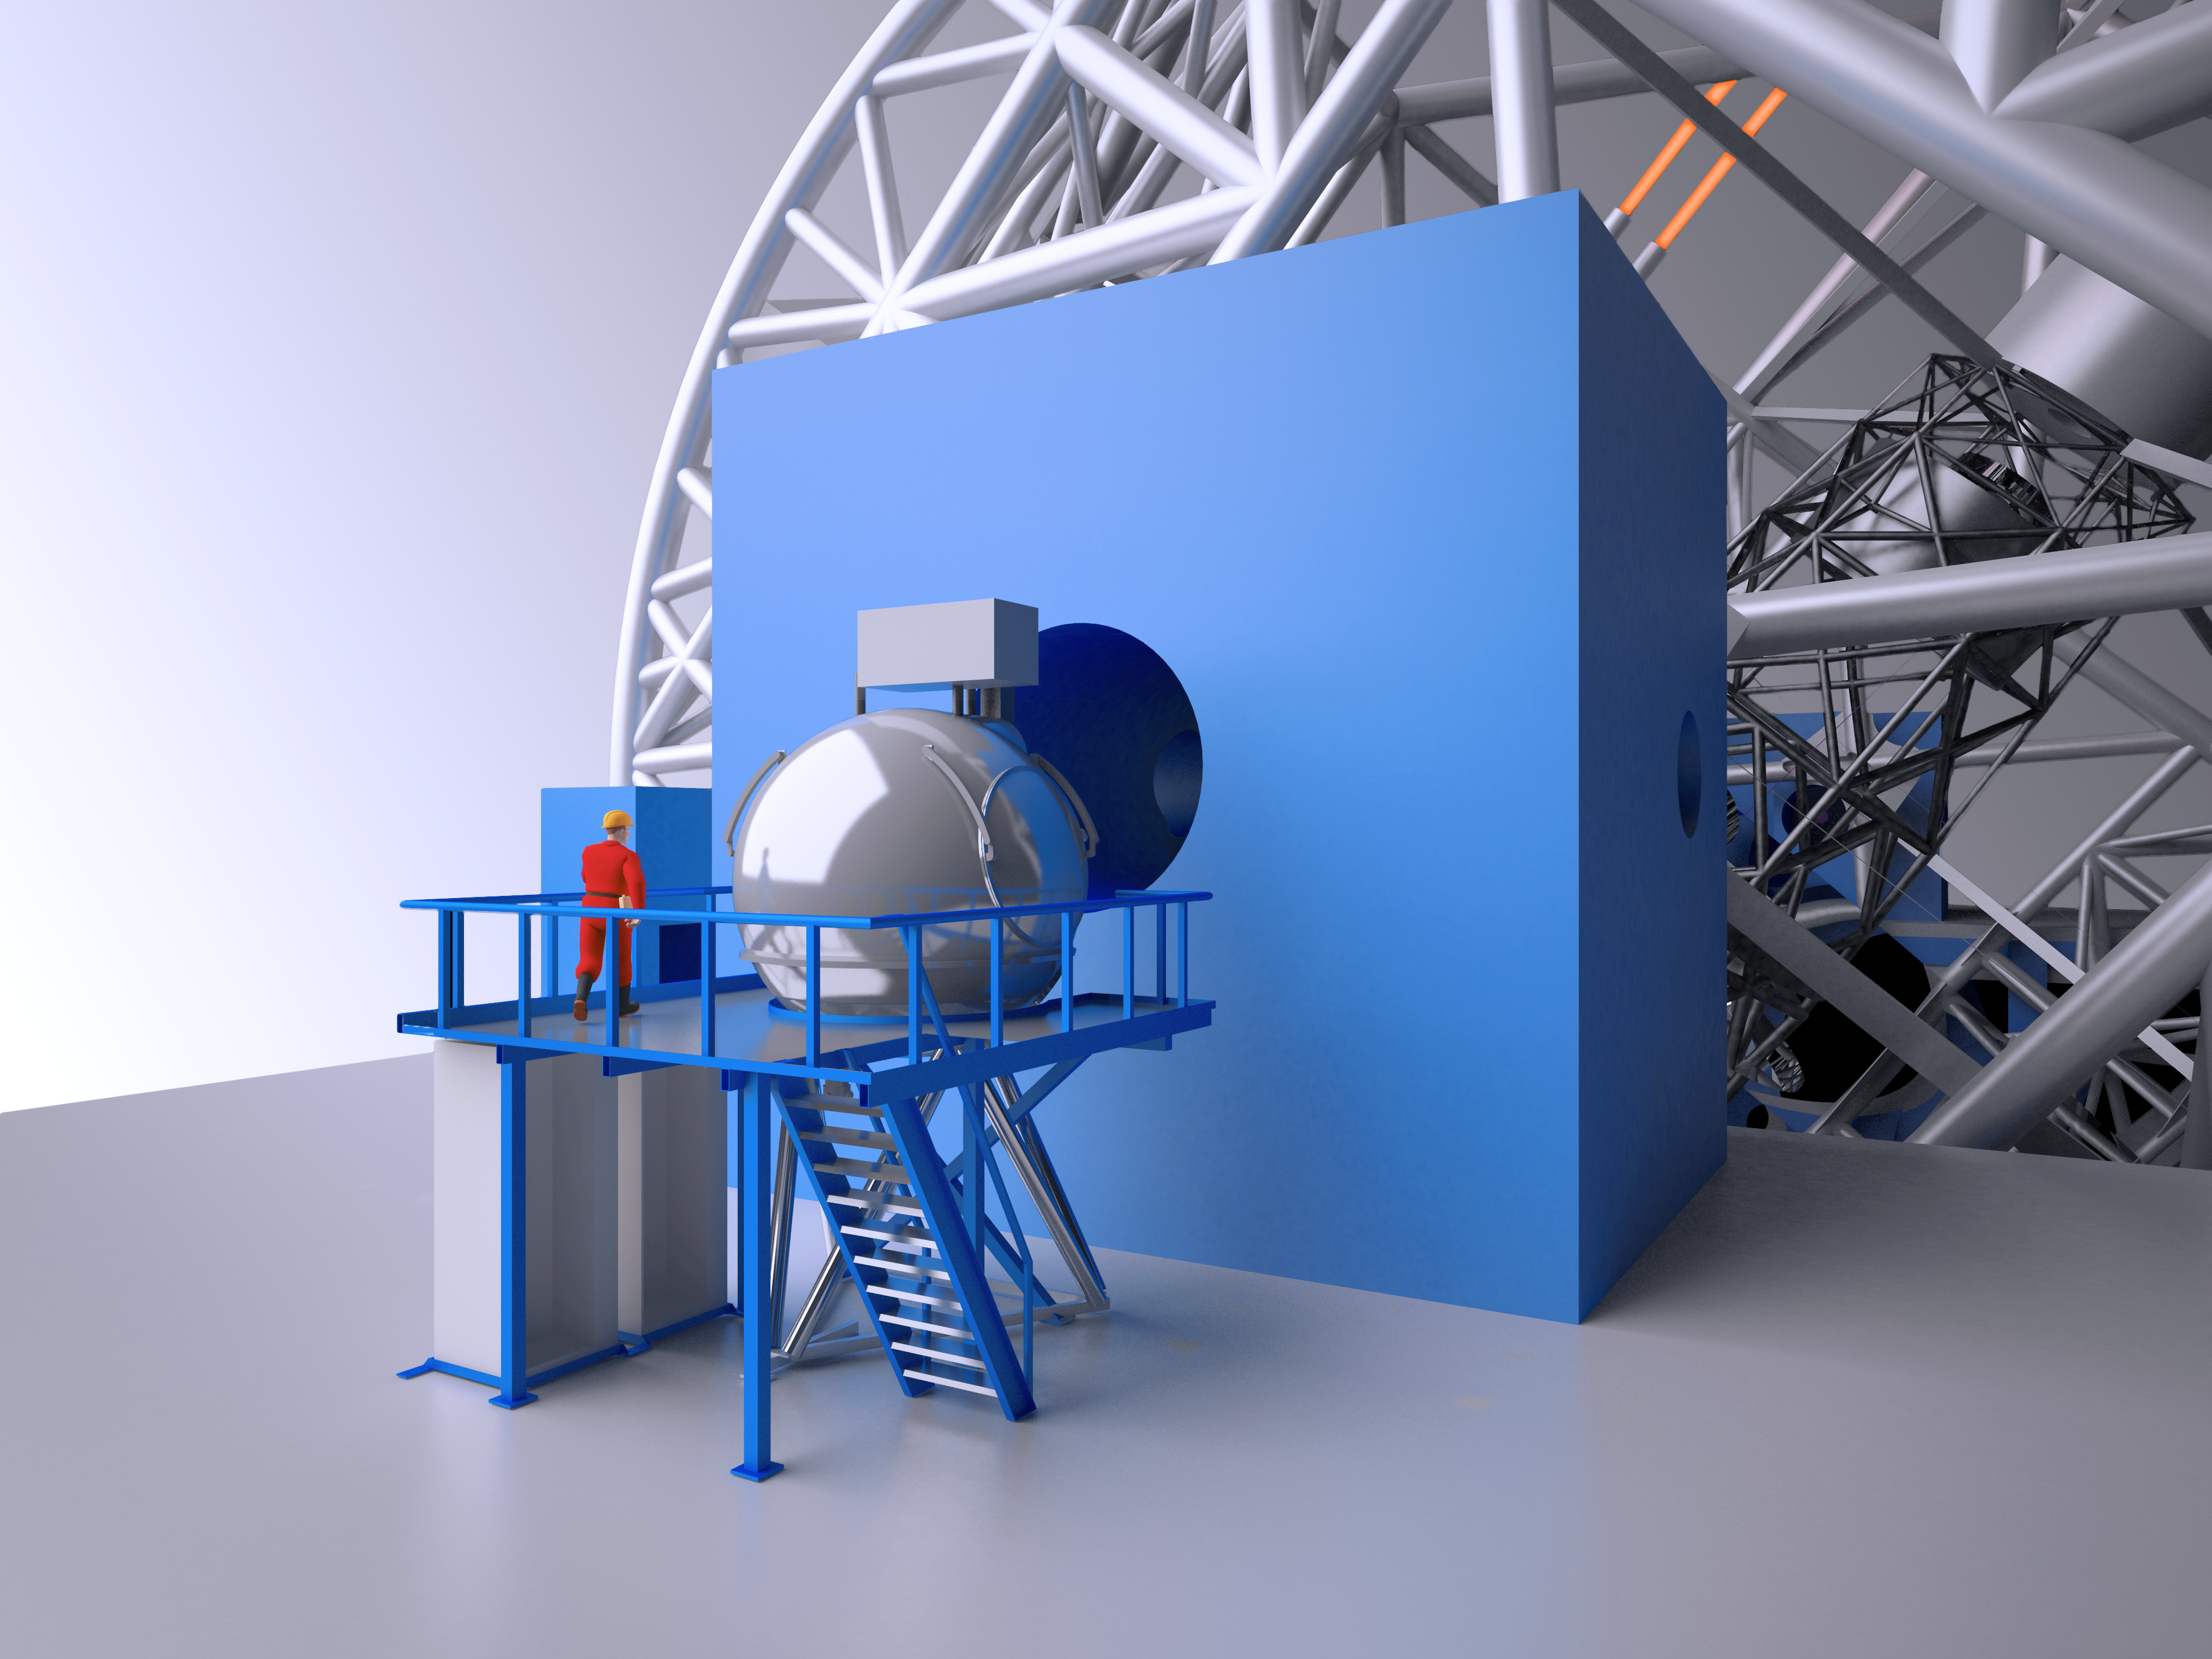

The METIS infrared instrument for the E-ELT

METIS is one of the Phase 1 instruments for the E-ELT. It will offer imaging and medium-resolution spectroscopy over a wavelength range from 3–19 micrometres, and high-resolution integral field spectroscopy over a wavelength range of 3–5.3 micrometres. METIS is the only E-ELT Phase 1 instrument to work at these longer mid-infrared wavelengths and complements the MICADO camera and HARMONI spectrograph.

This engineering drawing shows a cutaway view of the METIS.

Credit: ESO/METIS consortium